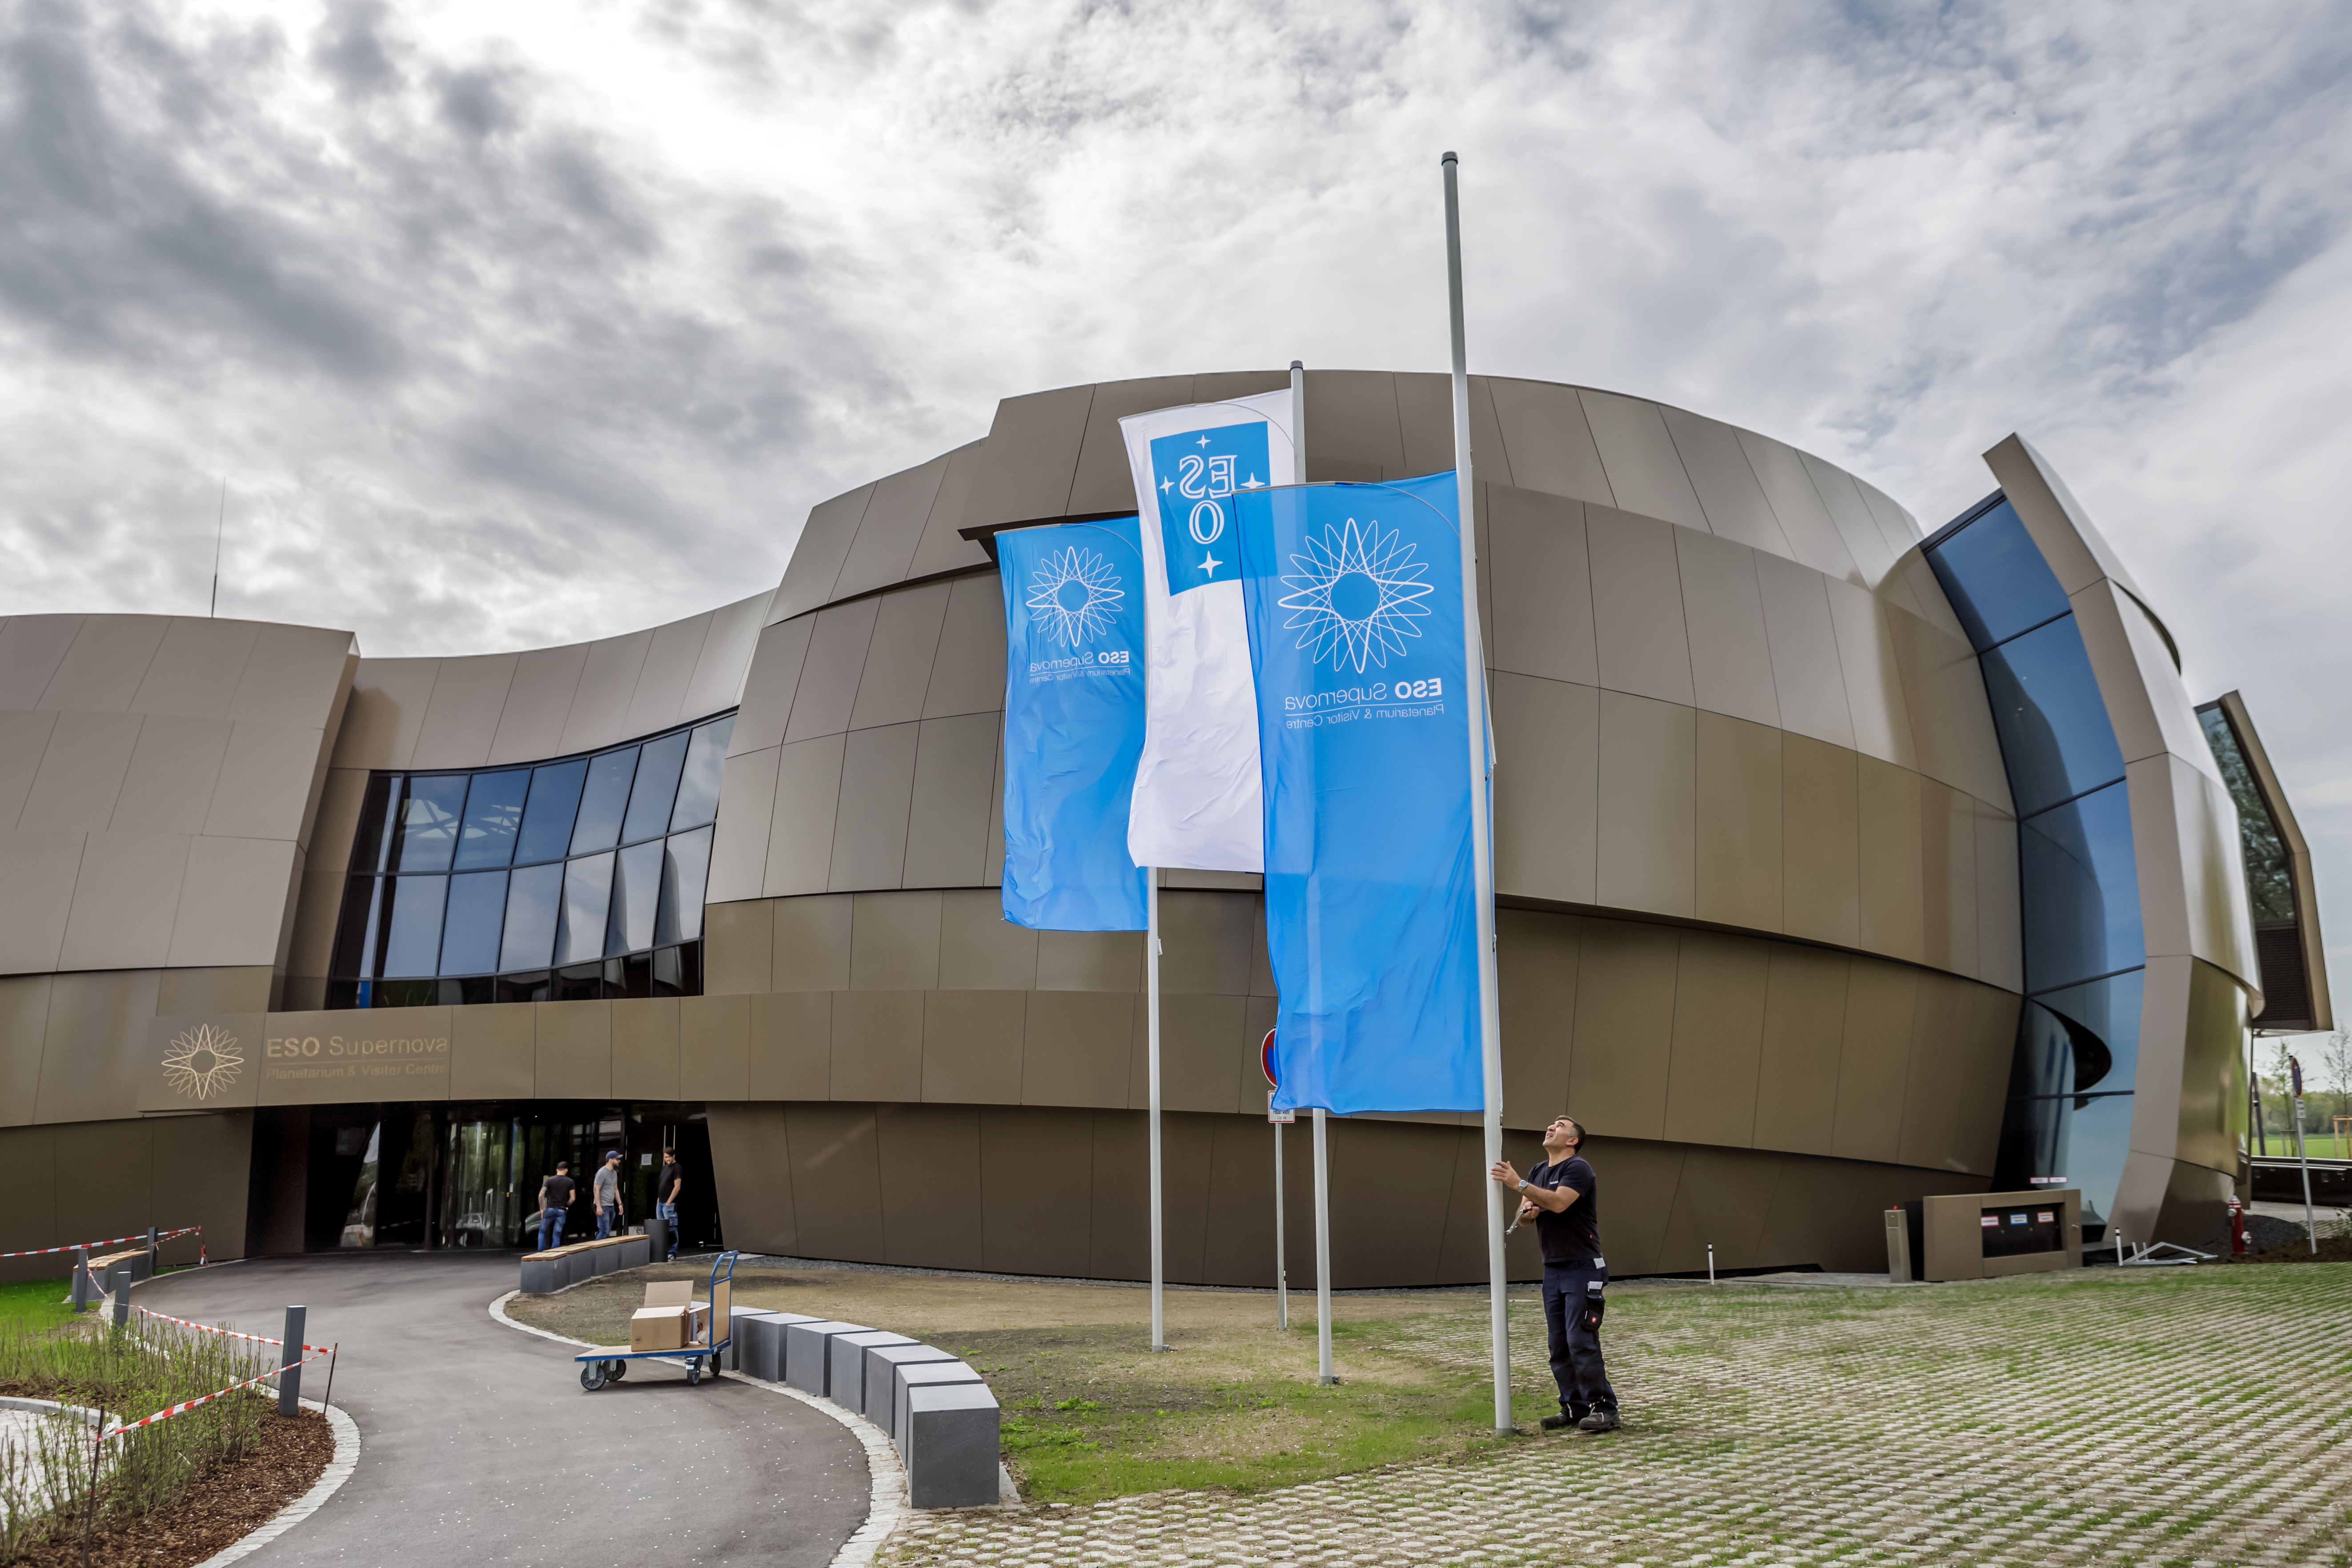

Raising the flag

The flags being raised ready for the official inauguration of the ESO Supernova Planetarium & Visitor Centre.

Credit: ESO/P. Horálek